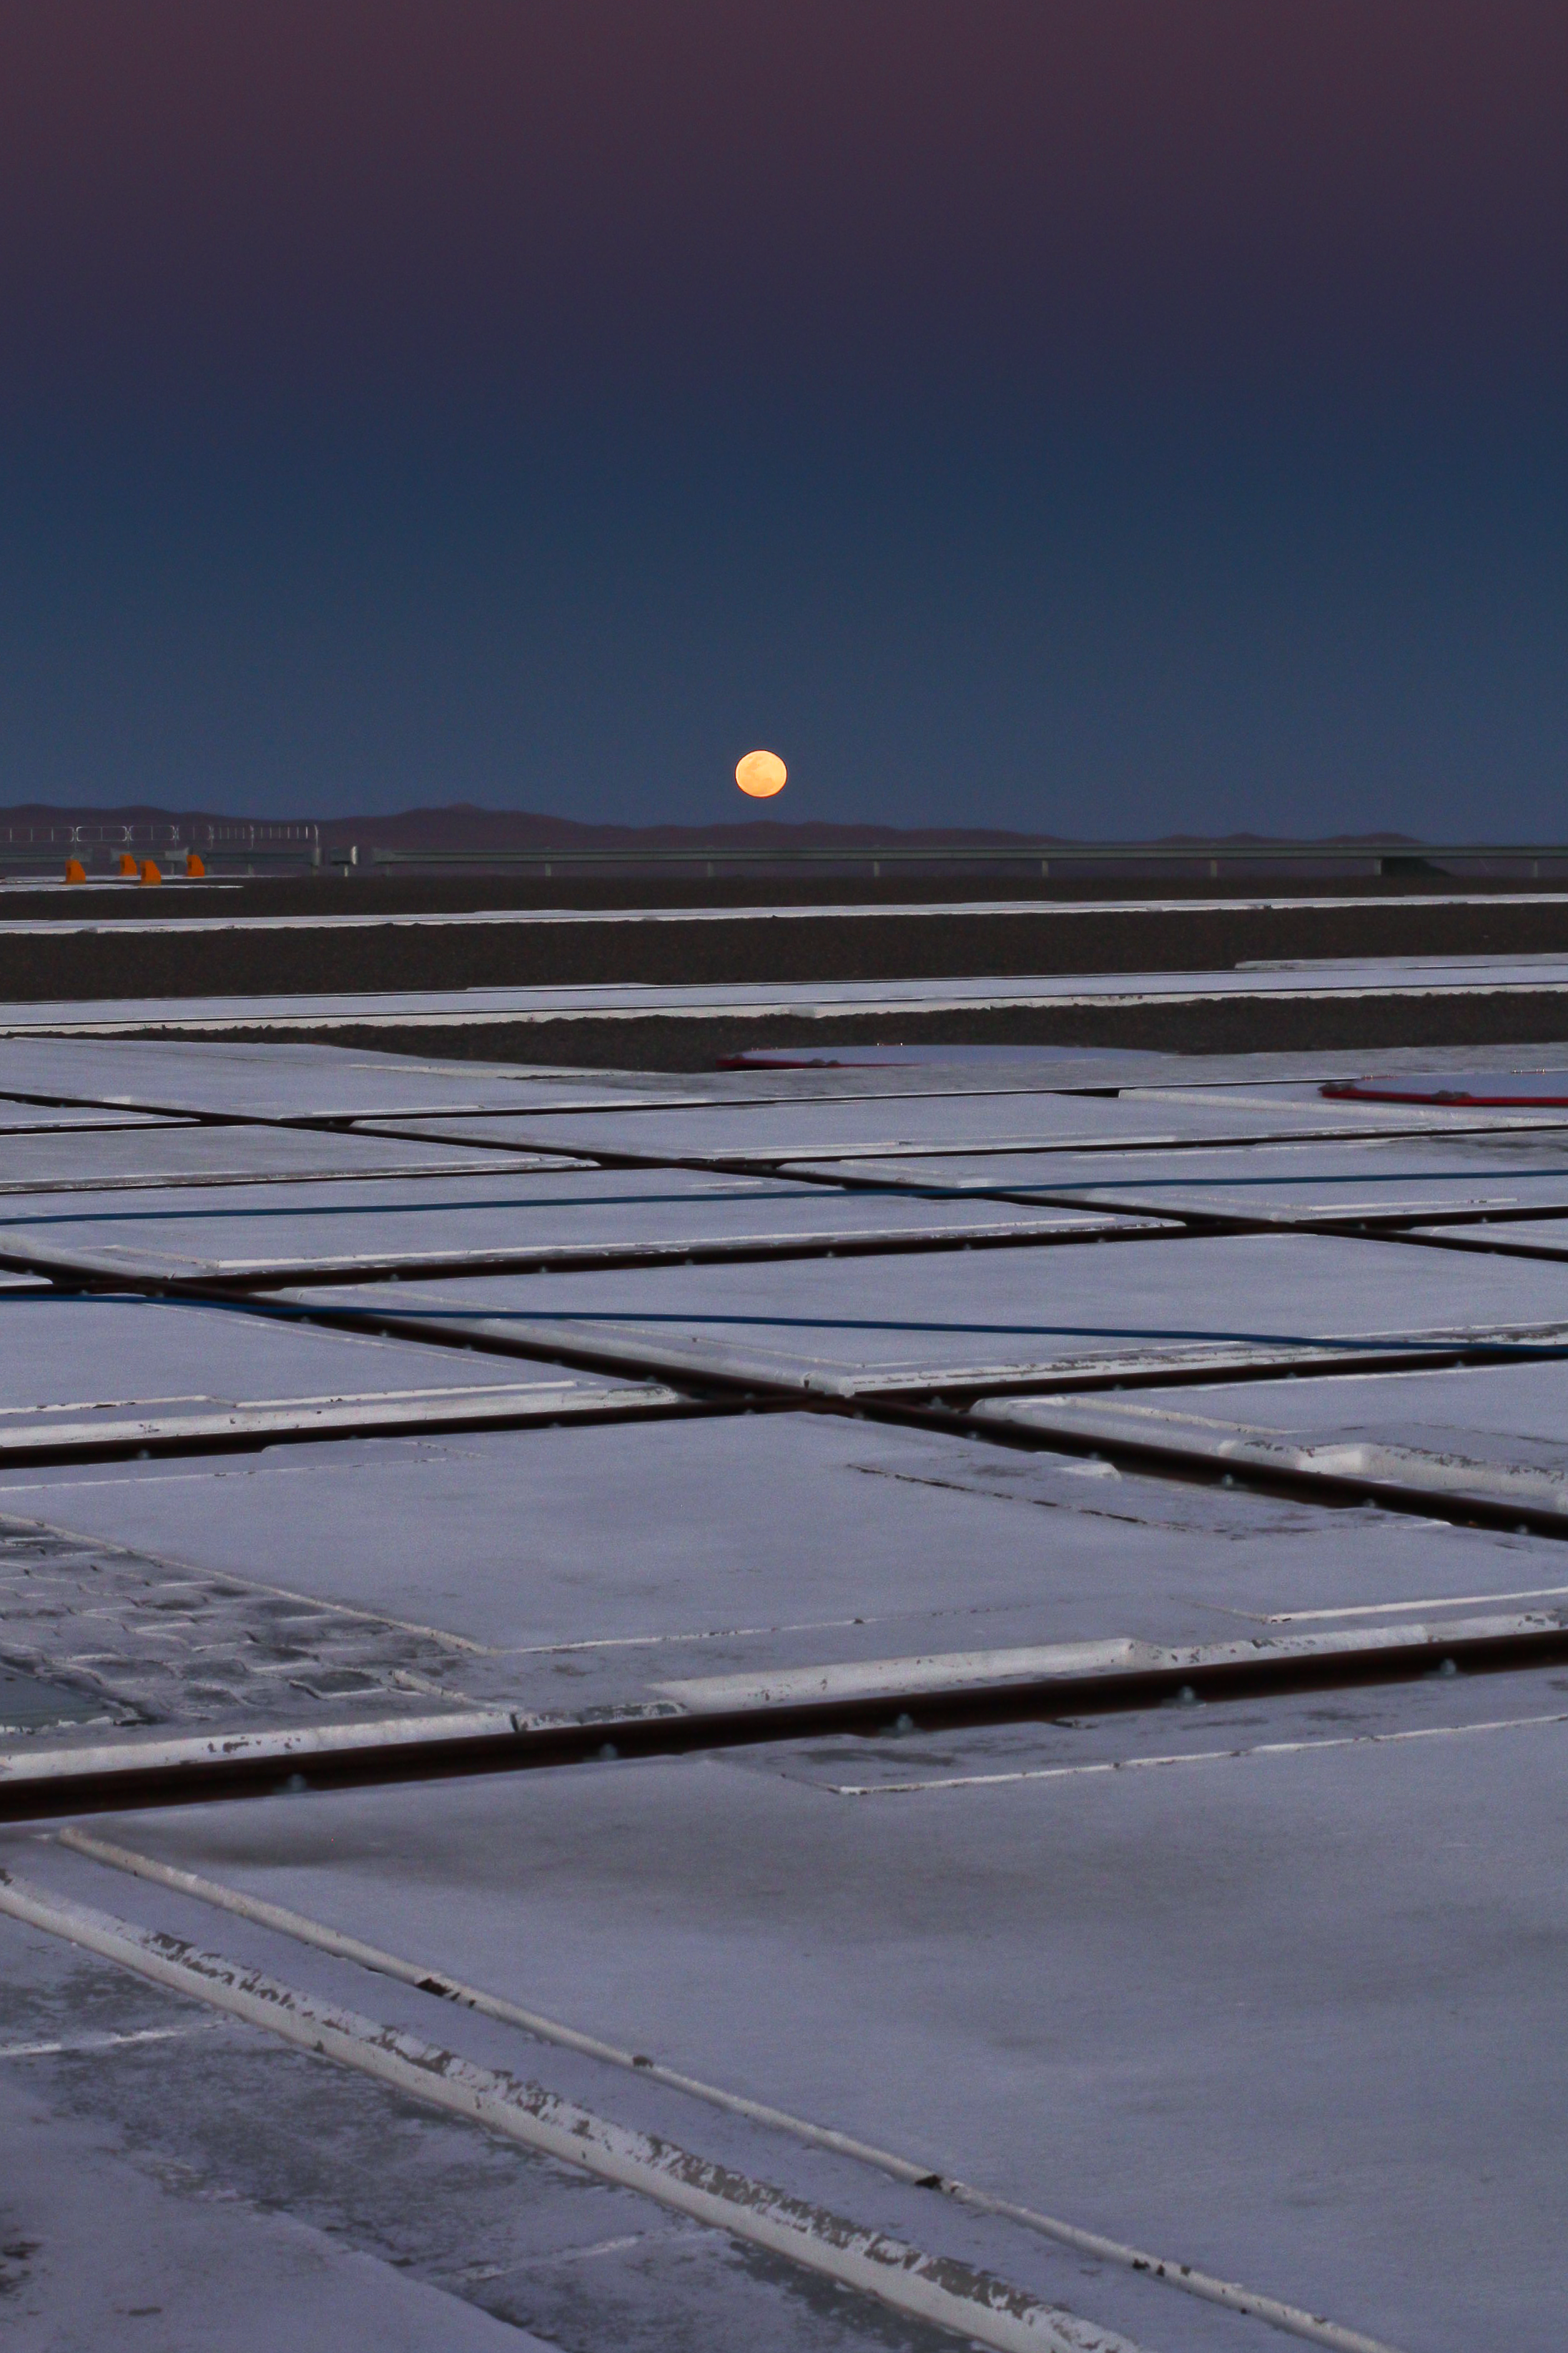

Moonrise at Paranal

The moon is seen rising from the VLT platform on top of Cerro Paranal. Photograph taken on 21 November 2011.

Credit: ESO/J. Girard (djulik.com)